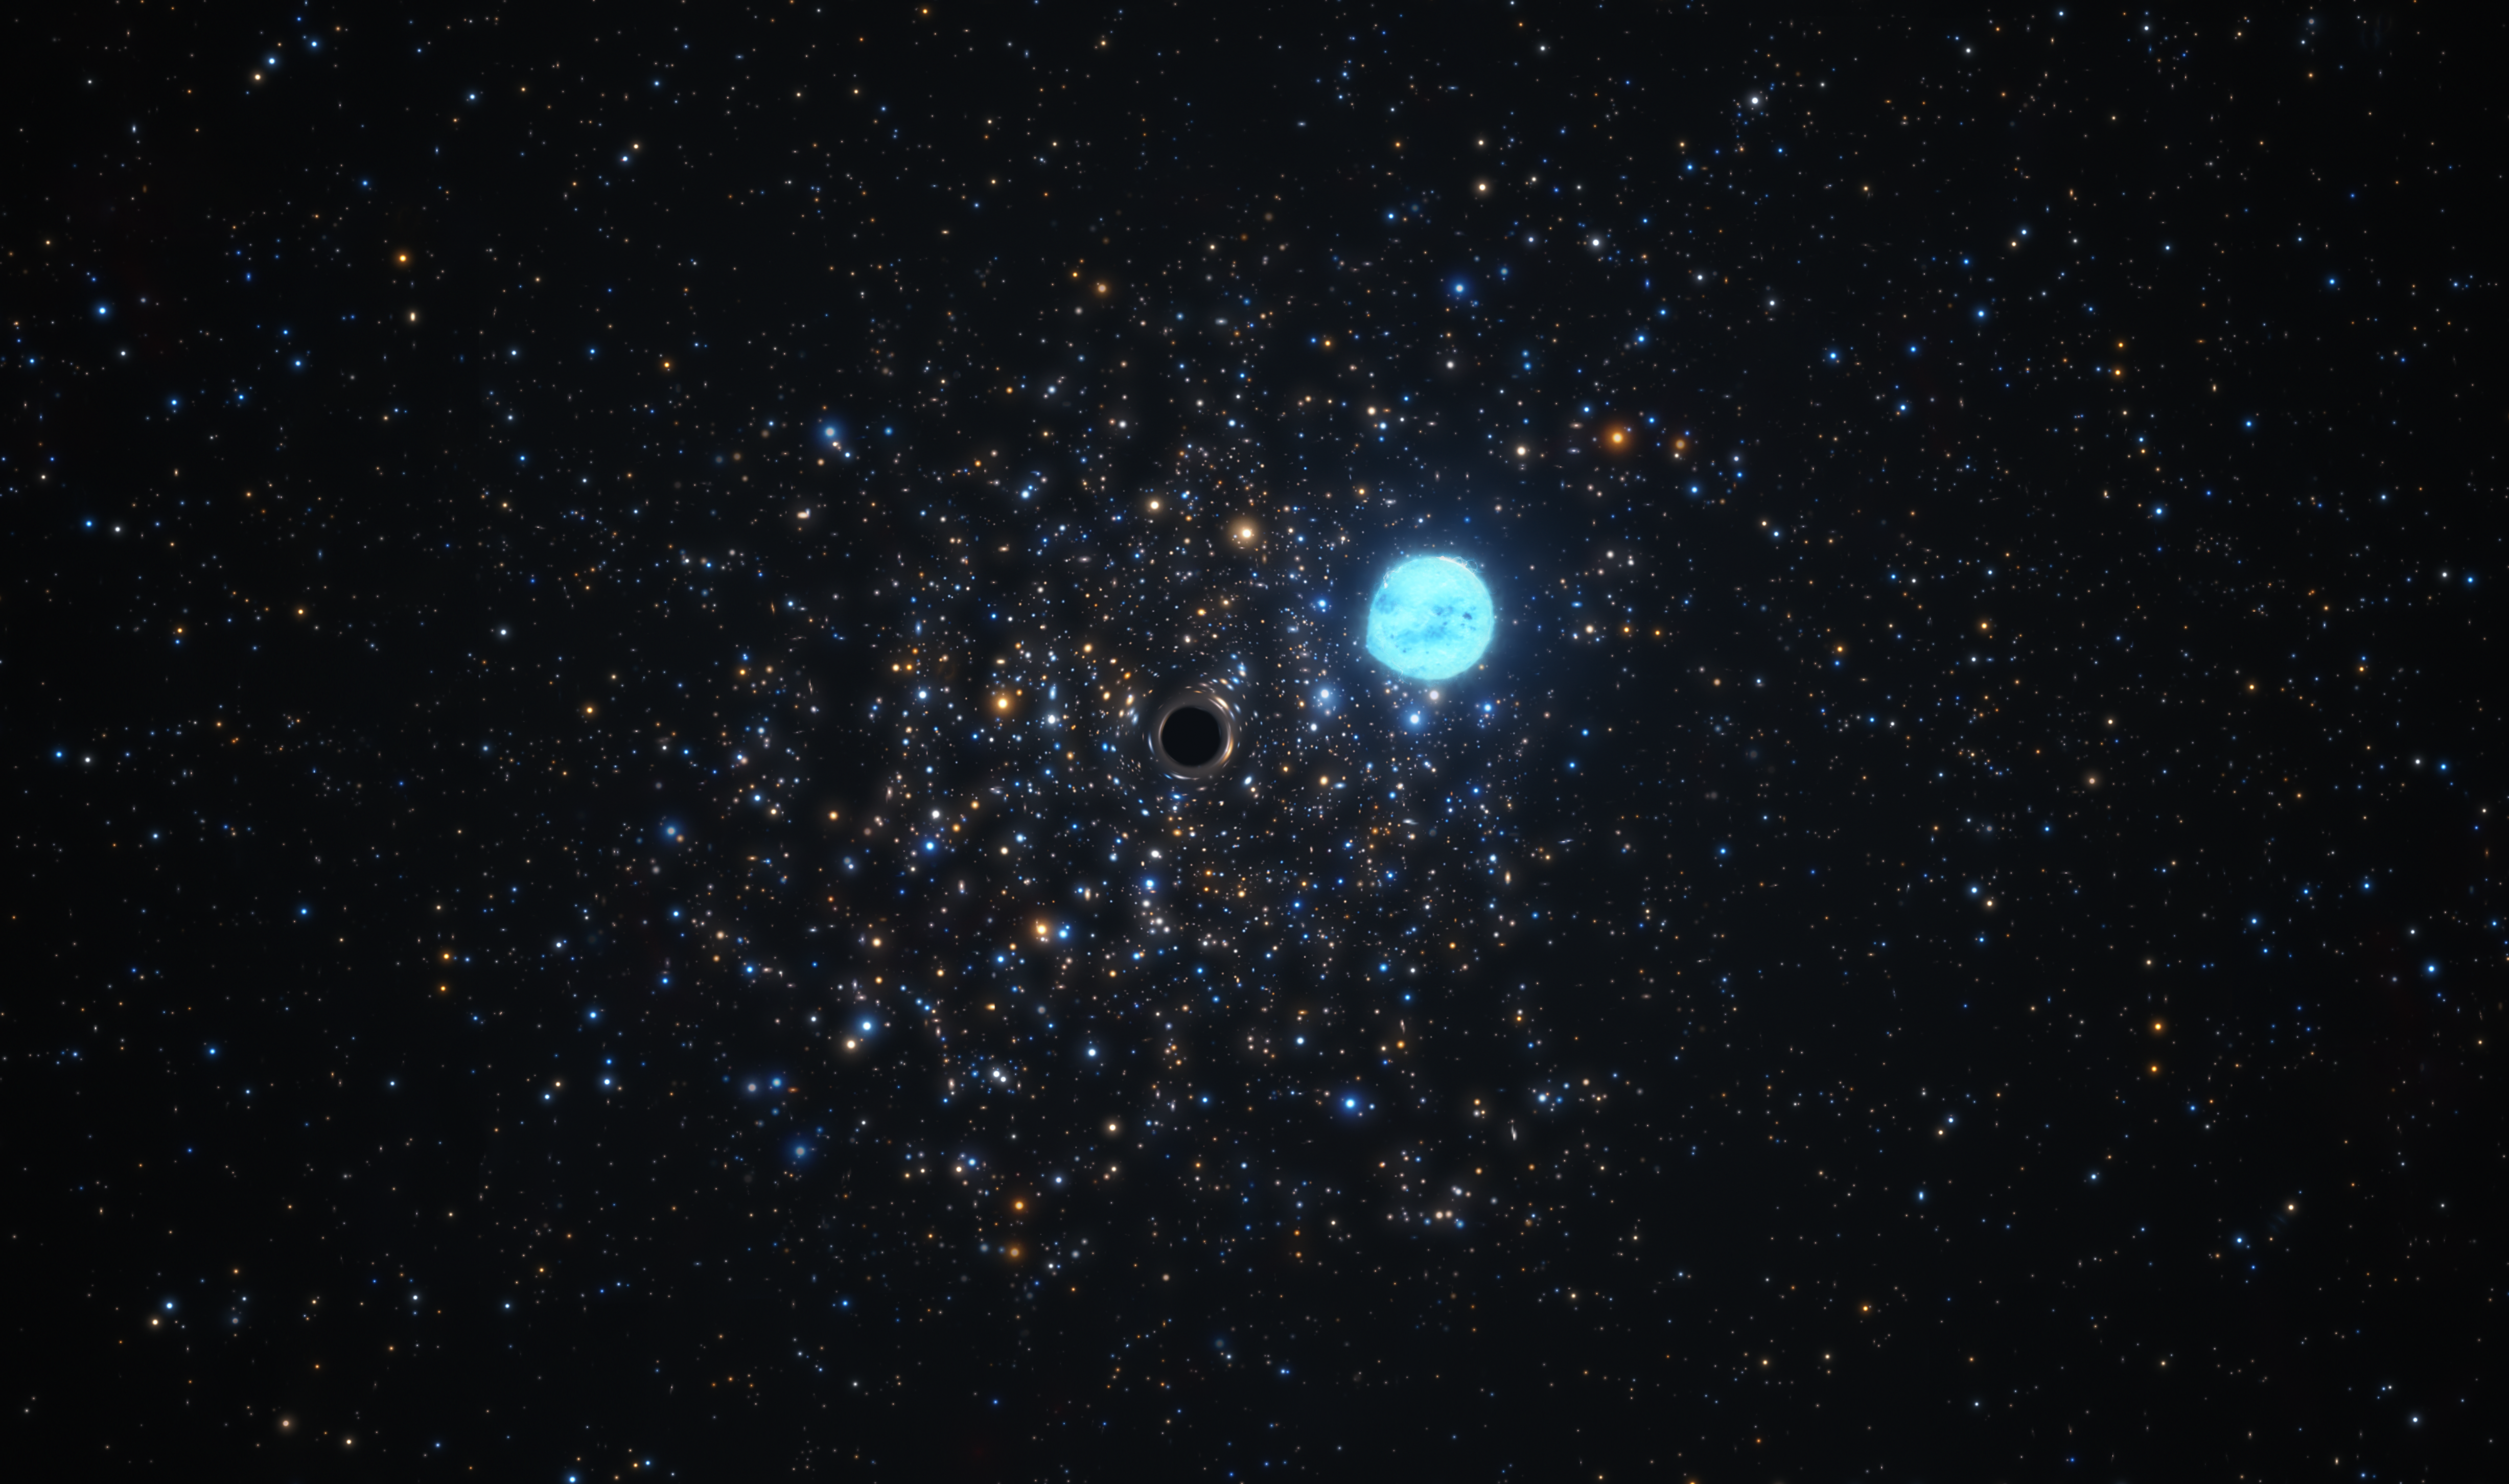

Artist’s impression of the black hole in NGC 1850 distorting its companion star

This artist’s impression shows a compact black hole 11 times as massive as the Sun and the five-solar-mass star orbiting it. The two objects are located in NGC 1850, a cluster of thousands of stars roughly 160 000 light-years away in the Large Magellanic Cloud, a Milky Way neighbour. The distortion of the star’s shape is due to the strong gravitational force exerted by the black hole.

Not only does the black hole’s gravitational force distort the shape of the star, but it also influences its orbit. By looking at these subtle orbital effects, a team of astronomers were able to infer the presence of the black hole, making it the first small black hole outside of our galaxy to be found this way. For this discovery, the team used the Multi Unit Spectroscopic Explorer (MUSE) instrument at ESO’s Very Large Telescope in Chile.

Credit: ESO/M. Kornmesser